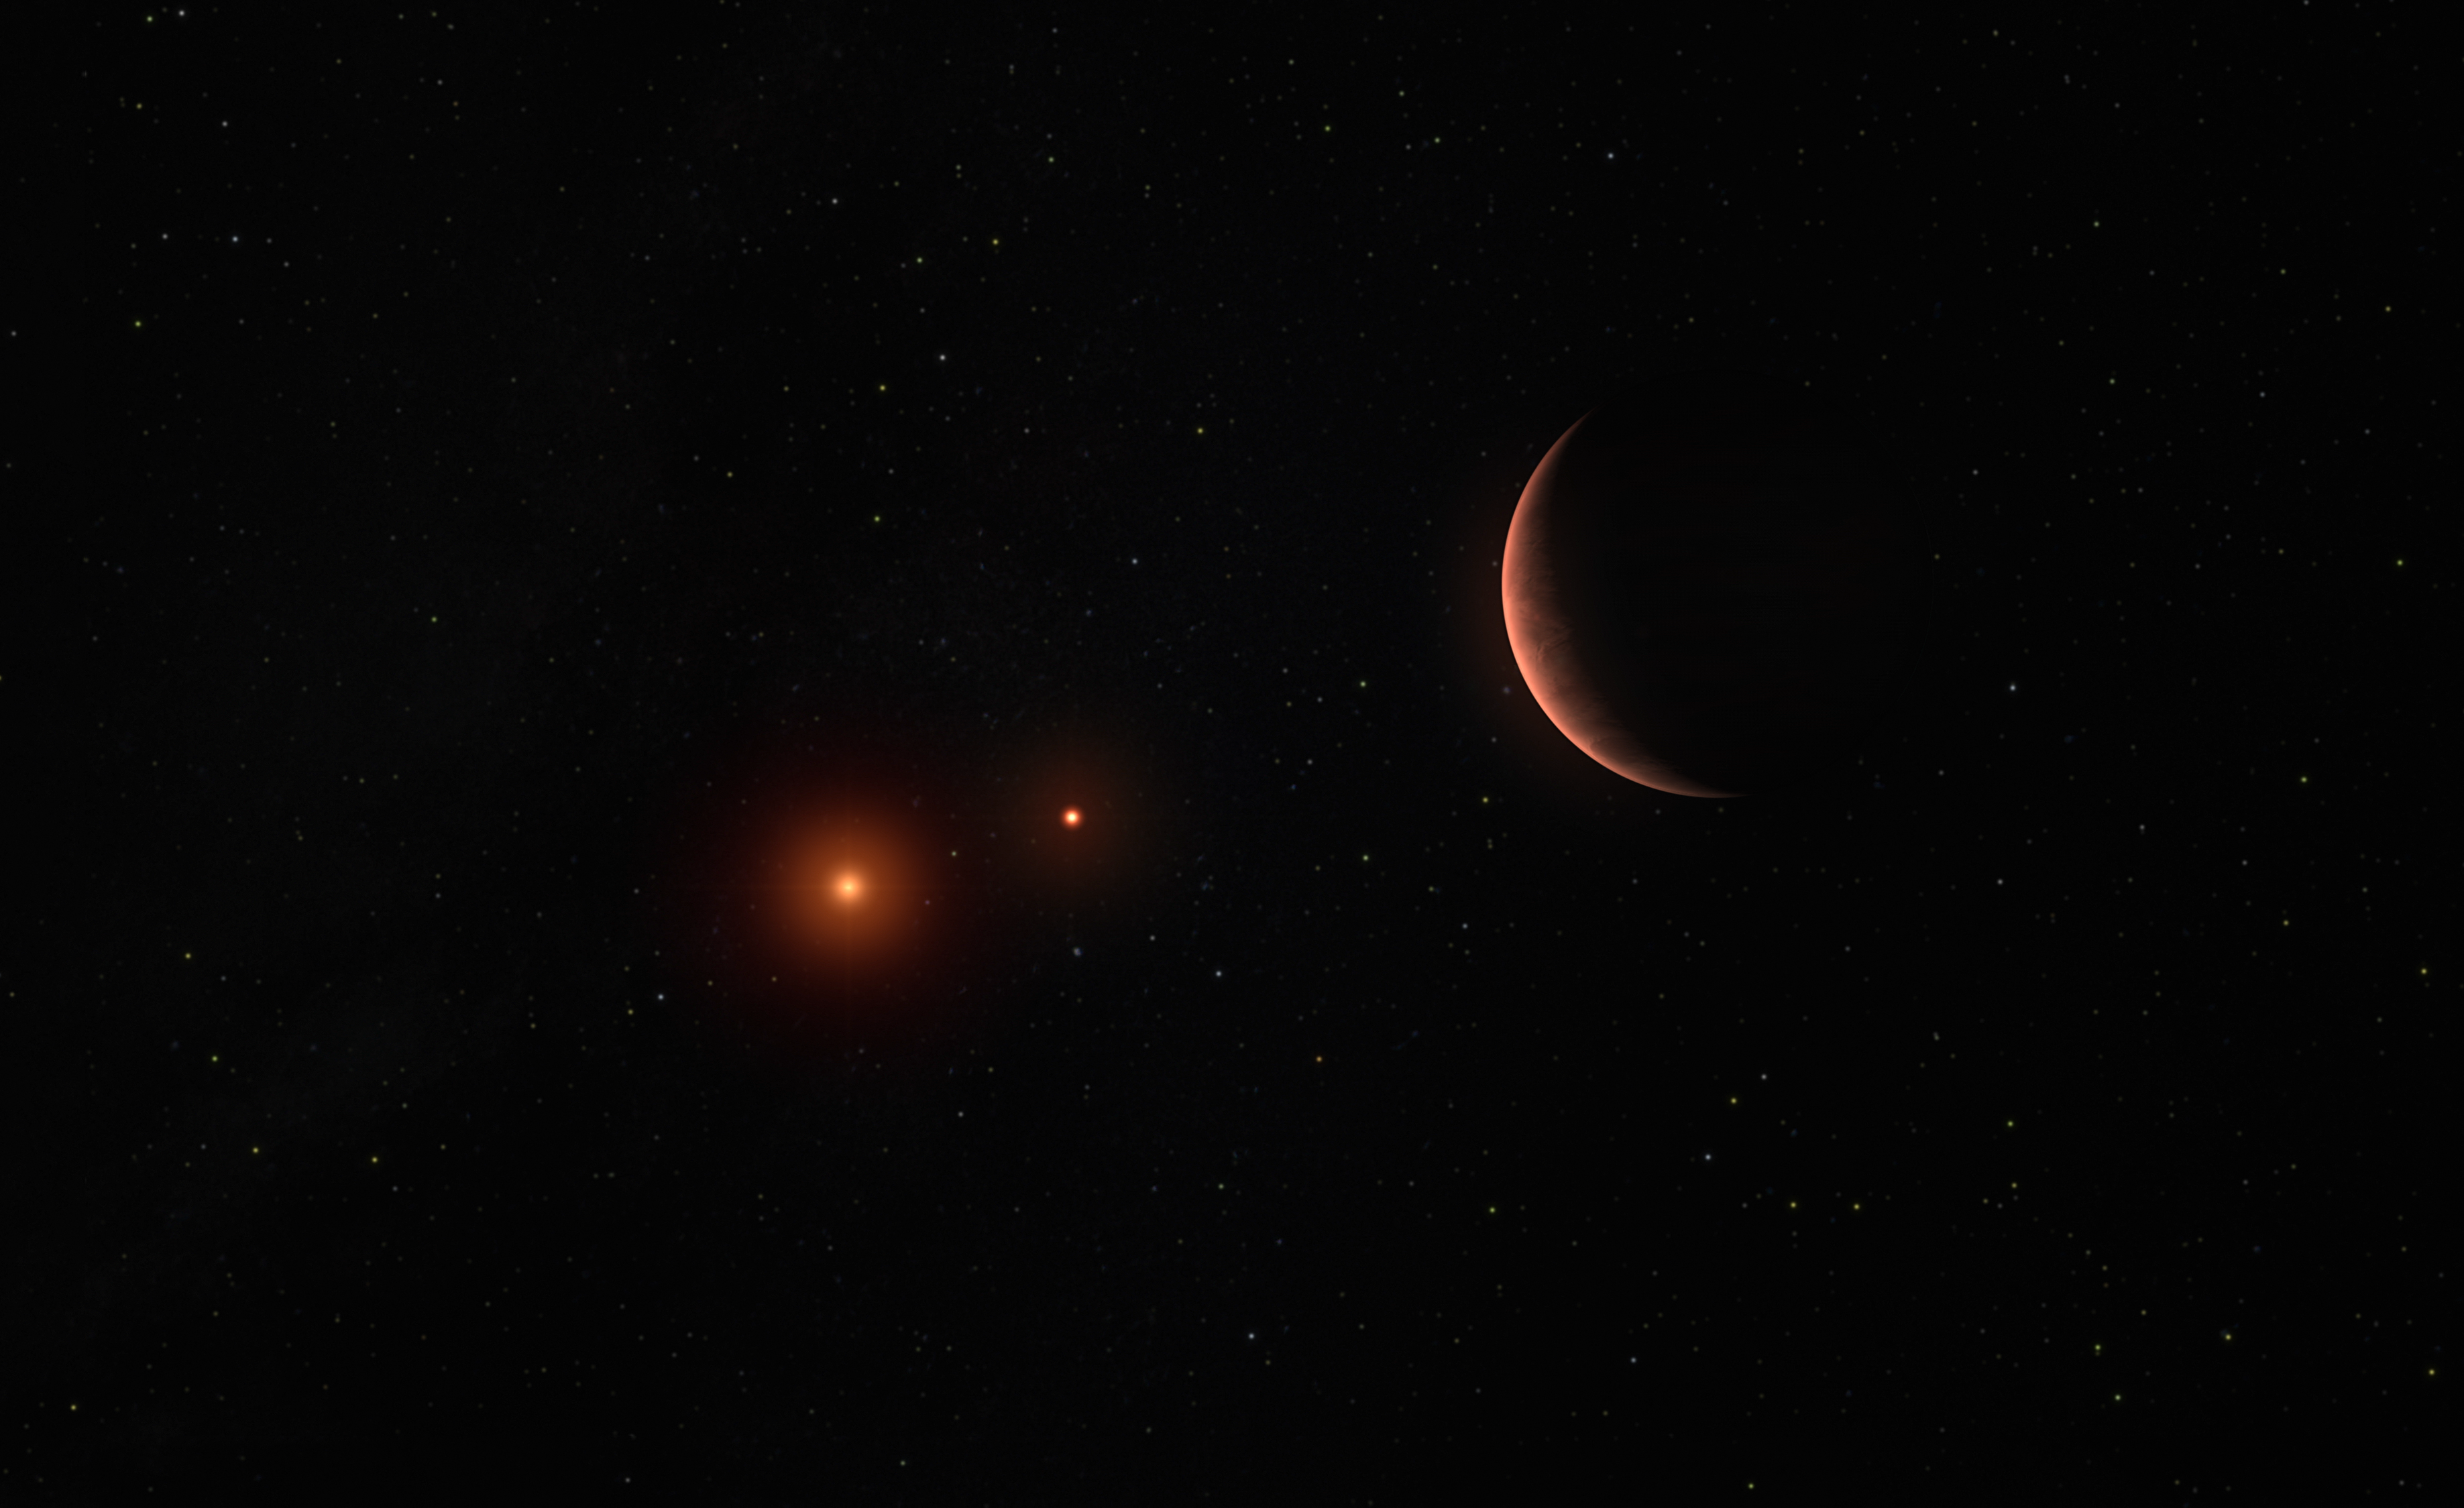

Artist’s impression of an exoplanet around two brown dwarfs

This illustration shows an exoplanet orbiting around two brown dwarfs –– objects bigger than gas-giant planets but too small to be proper stars.

Credit: ESO/M. Kornmesser